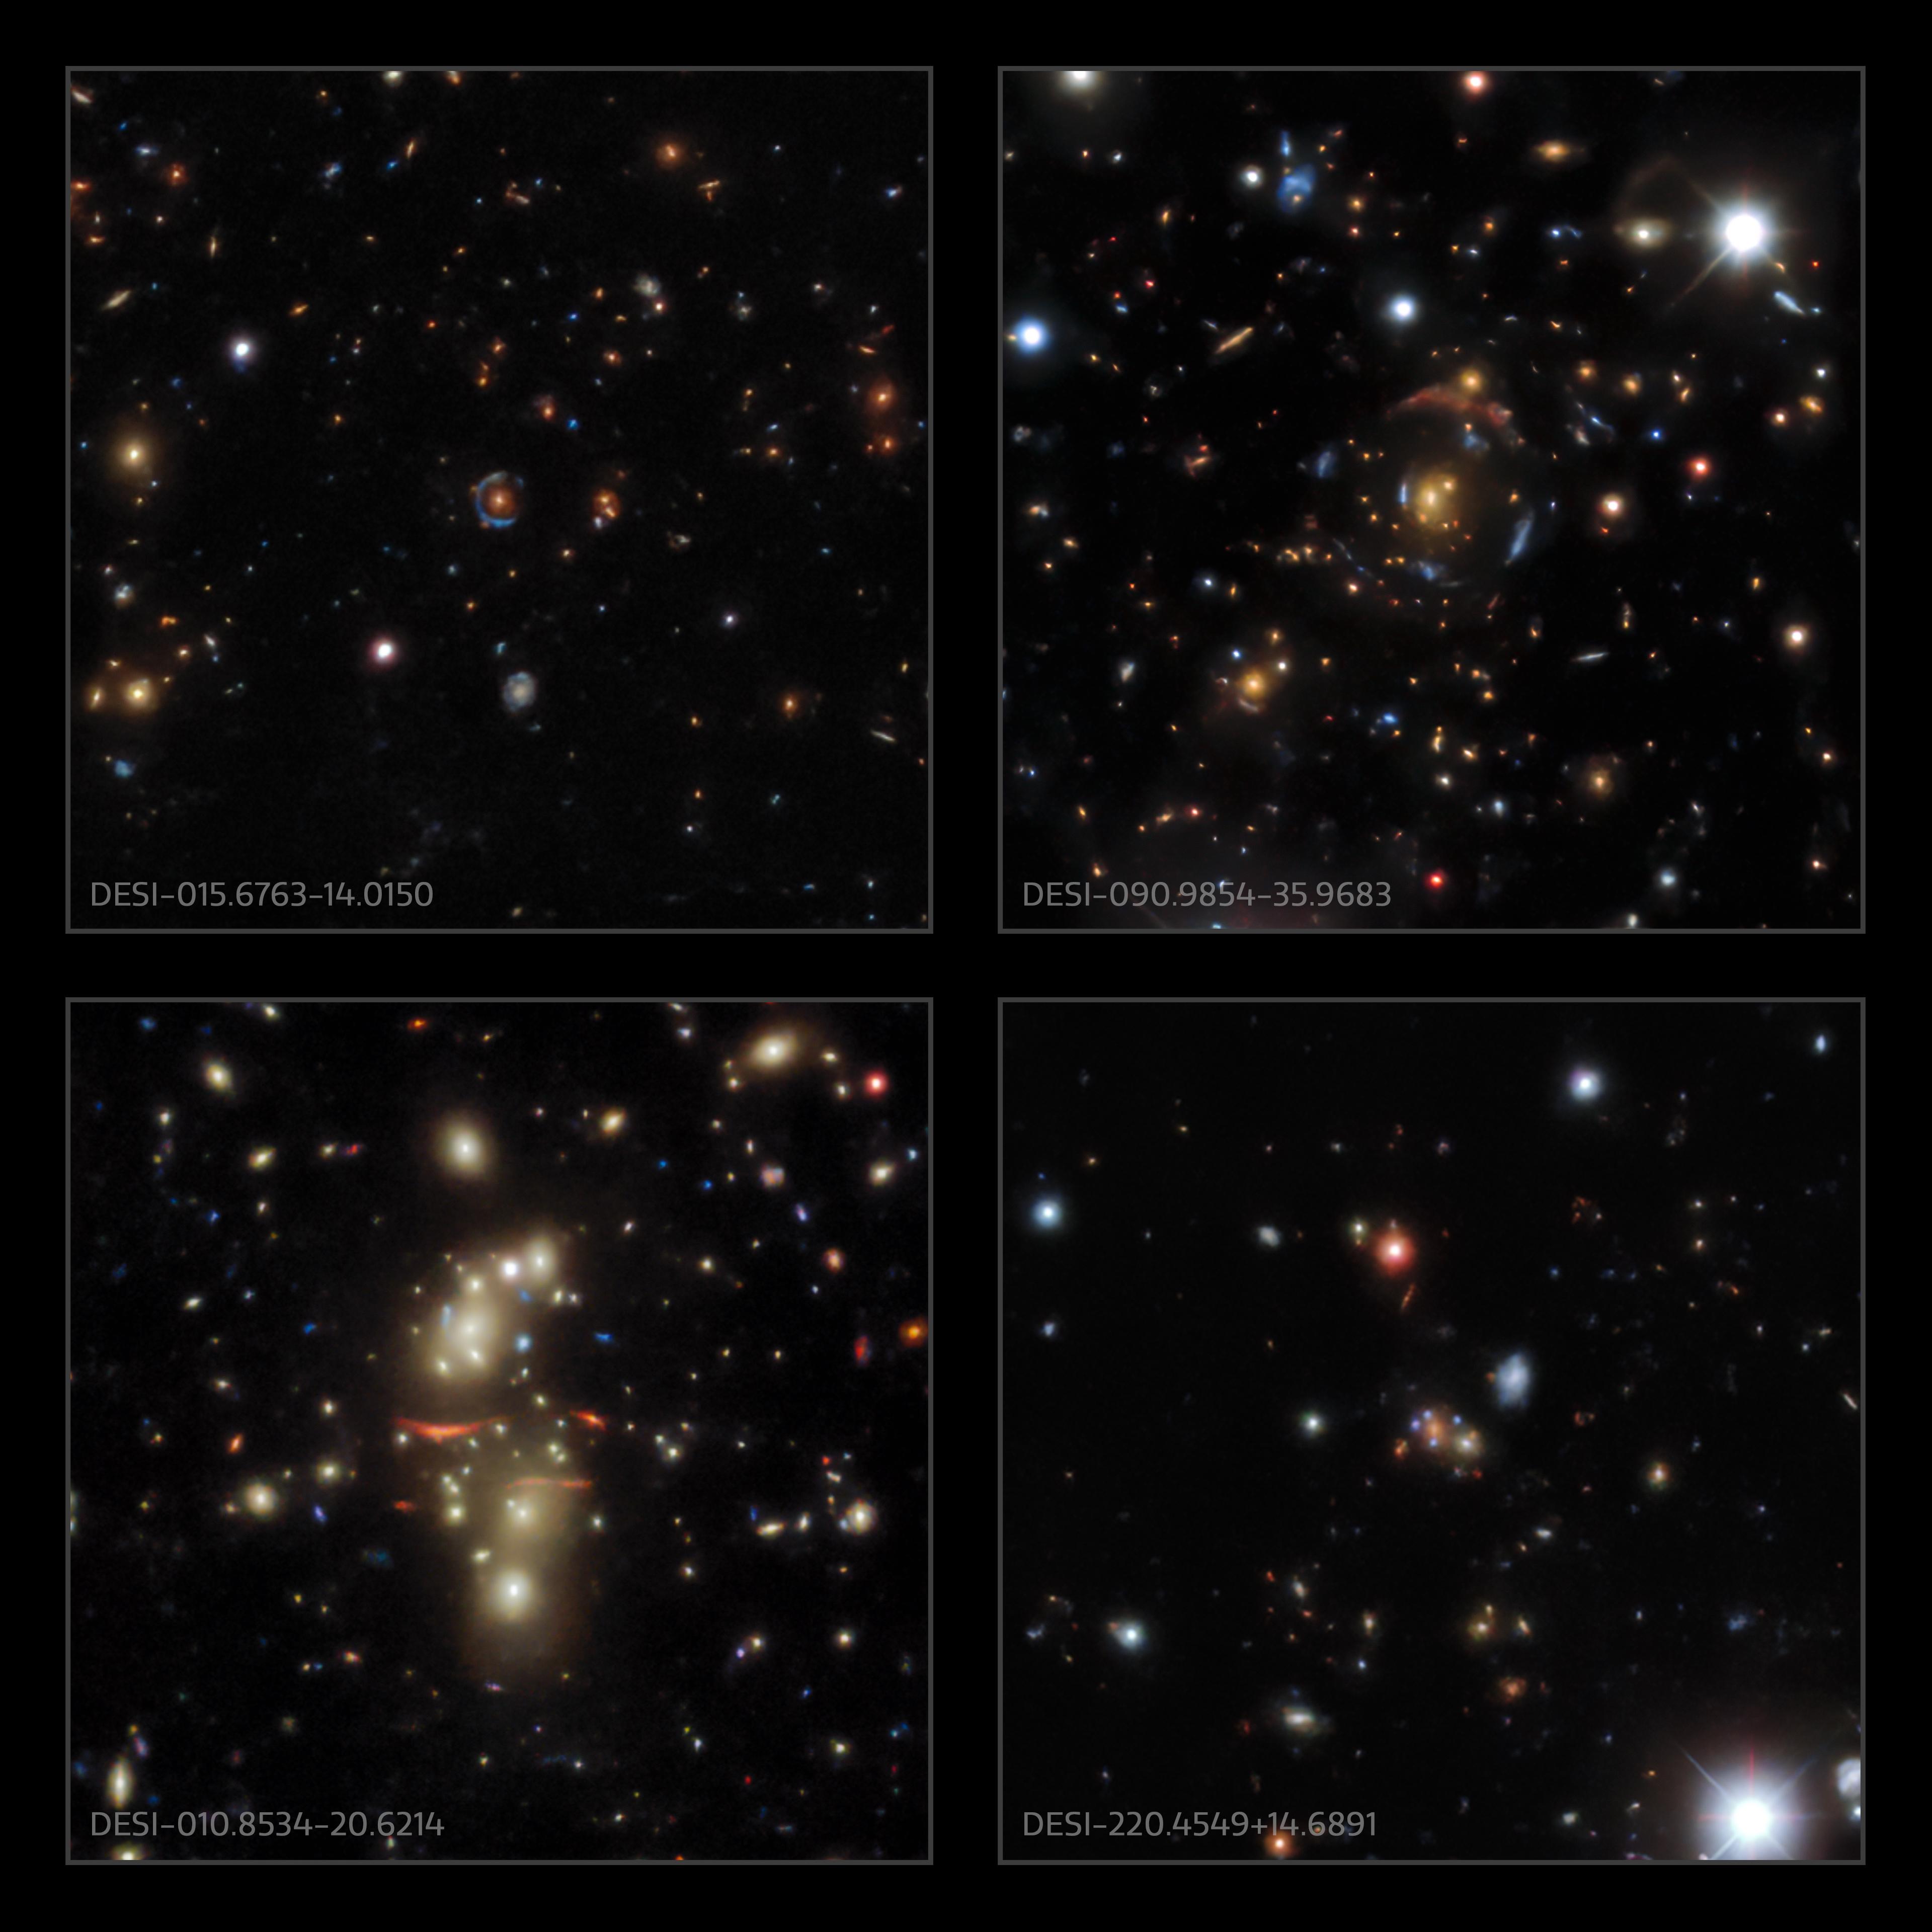

Gravitational lenses found in the DESI Legacy Survey data

Examples of gravitational lenses found in the DESI Legacy Survey data.

Credit: DESI Legacy Imaging Surveys/LBNL/DOE & KPNO/CTIO/NOIRLab/NSF/AURA